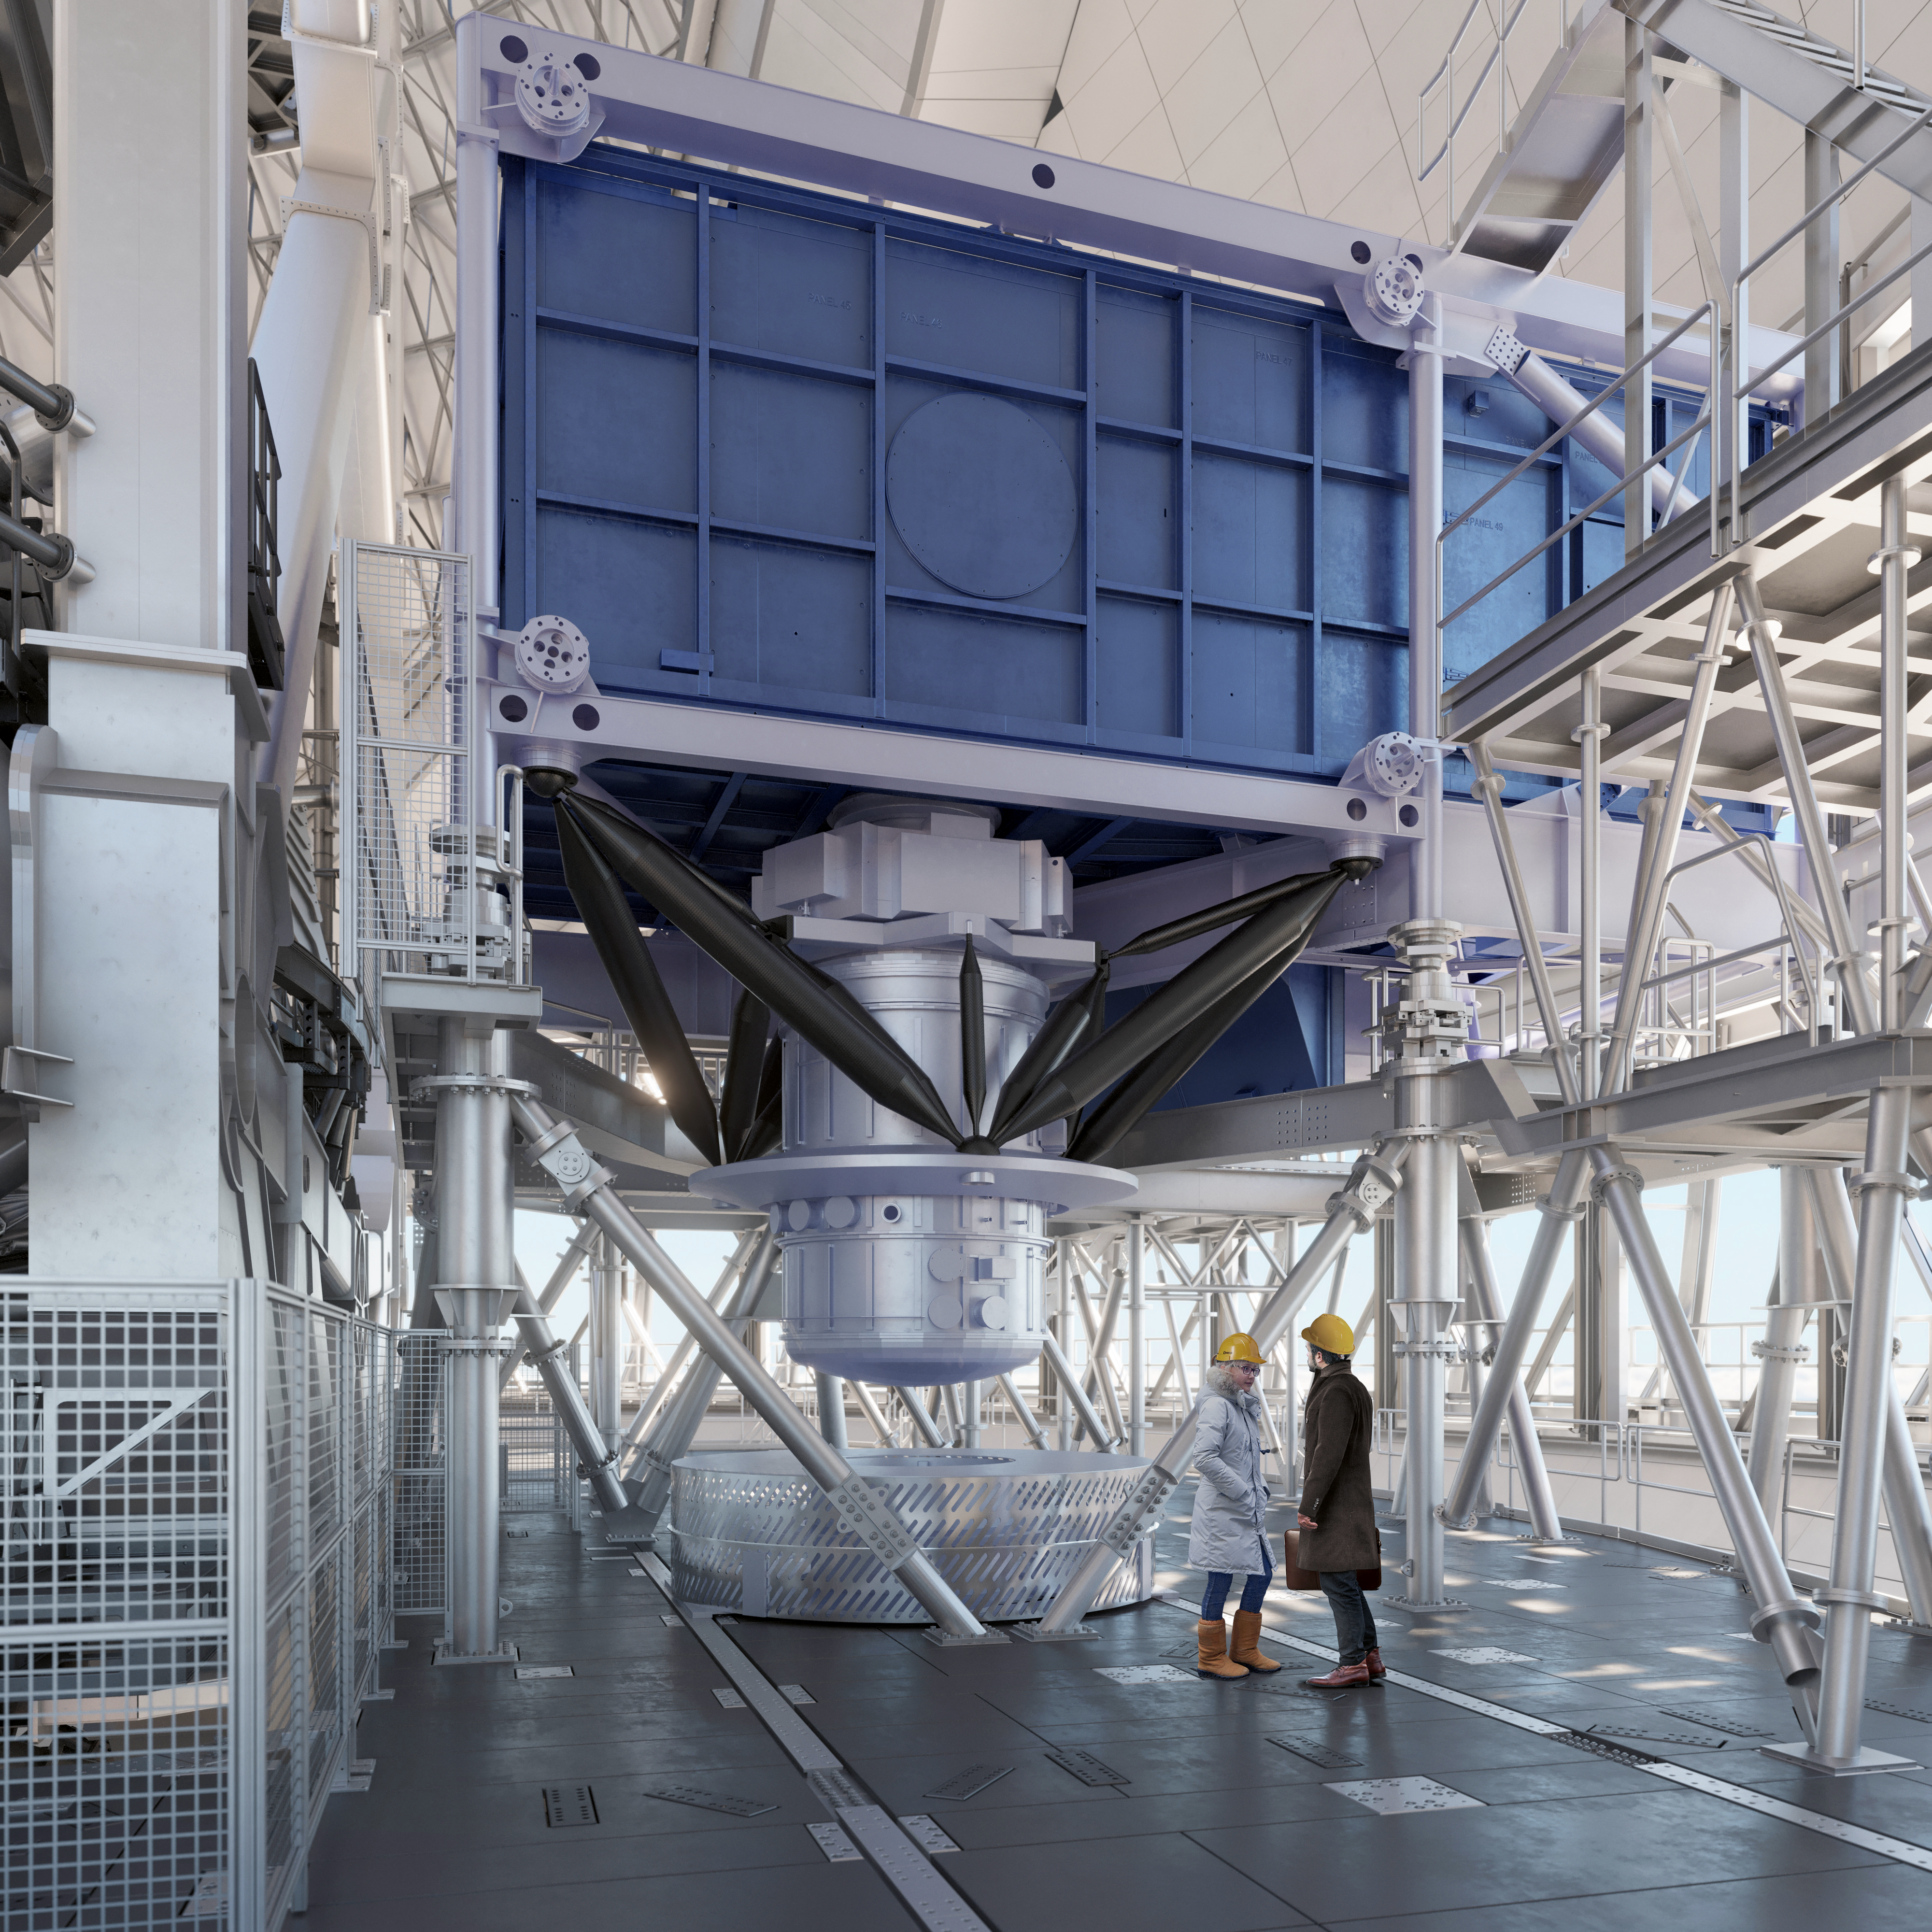

Thirty Meter Telescope Facility

A render of the Thirty Meter Telescope facility.

Credit: TMT International Observatory